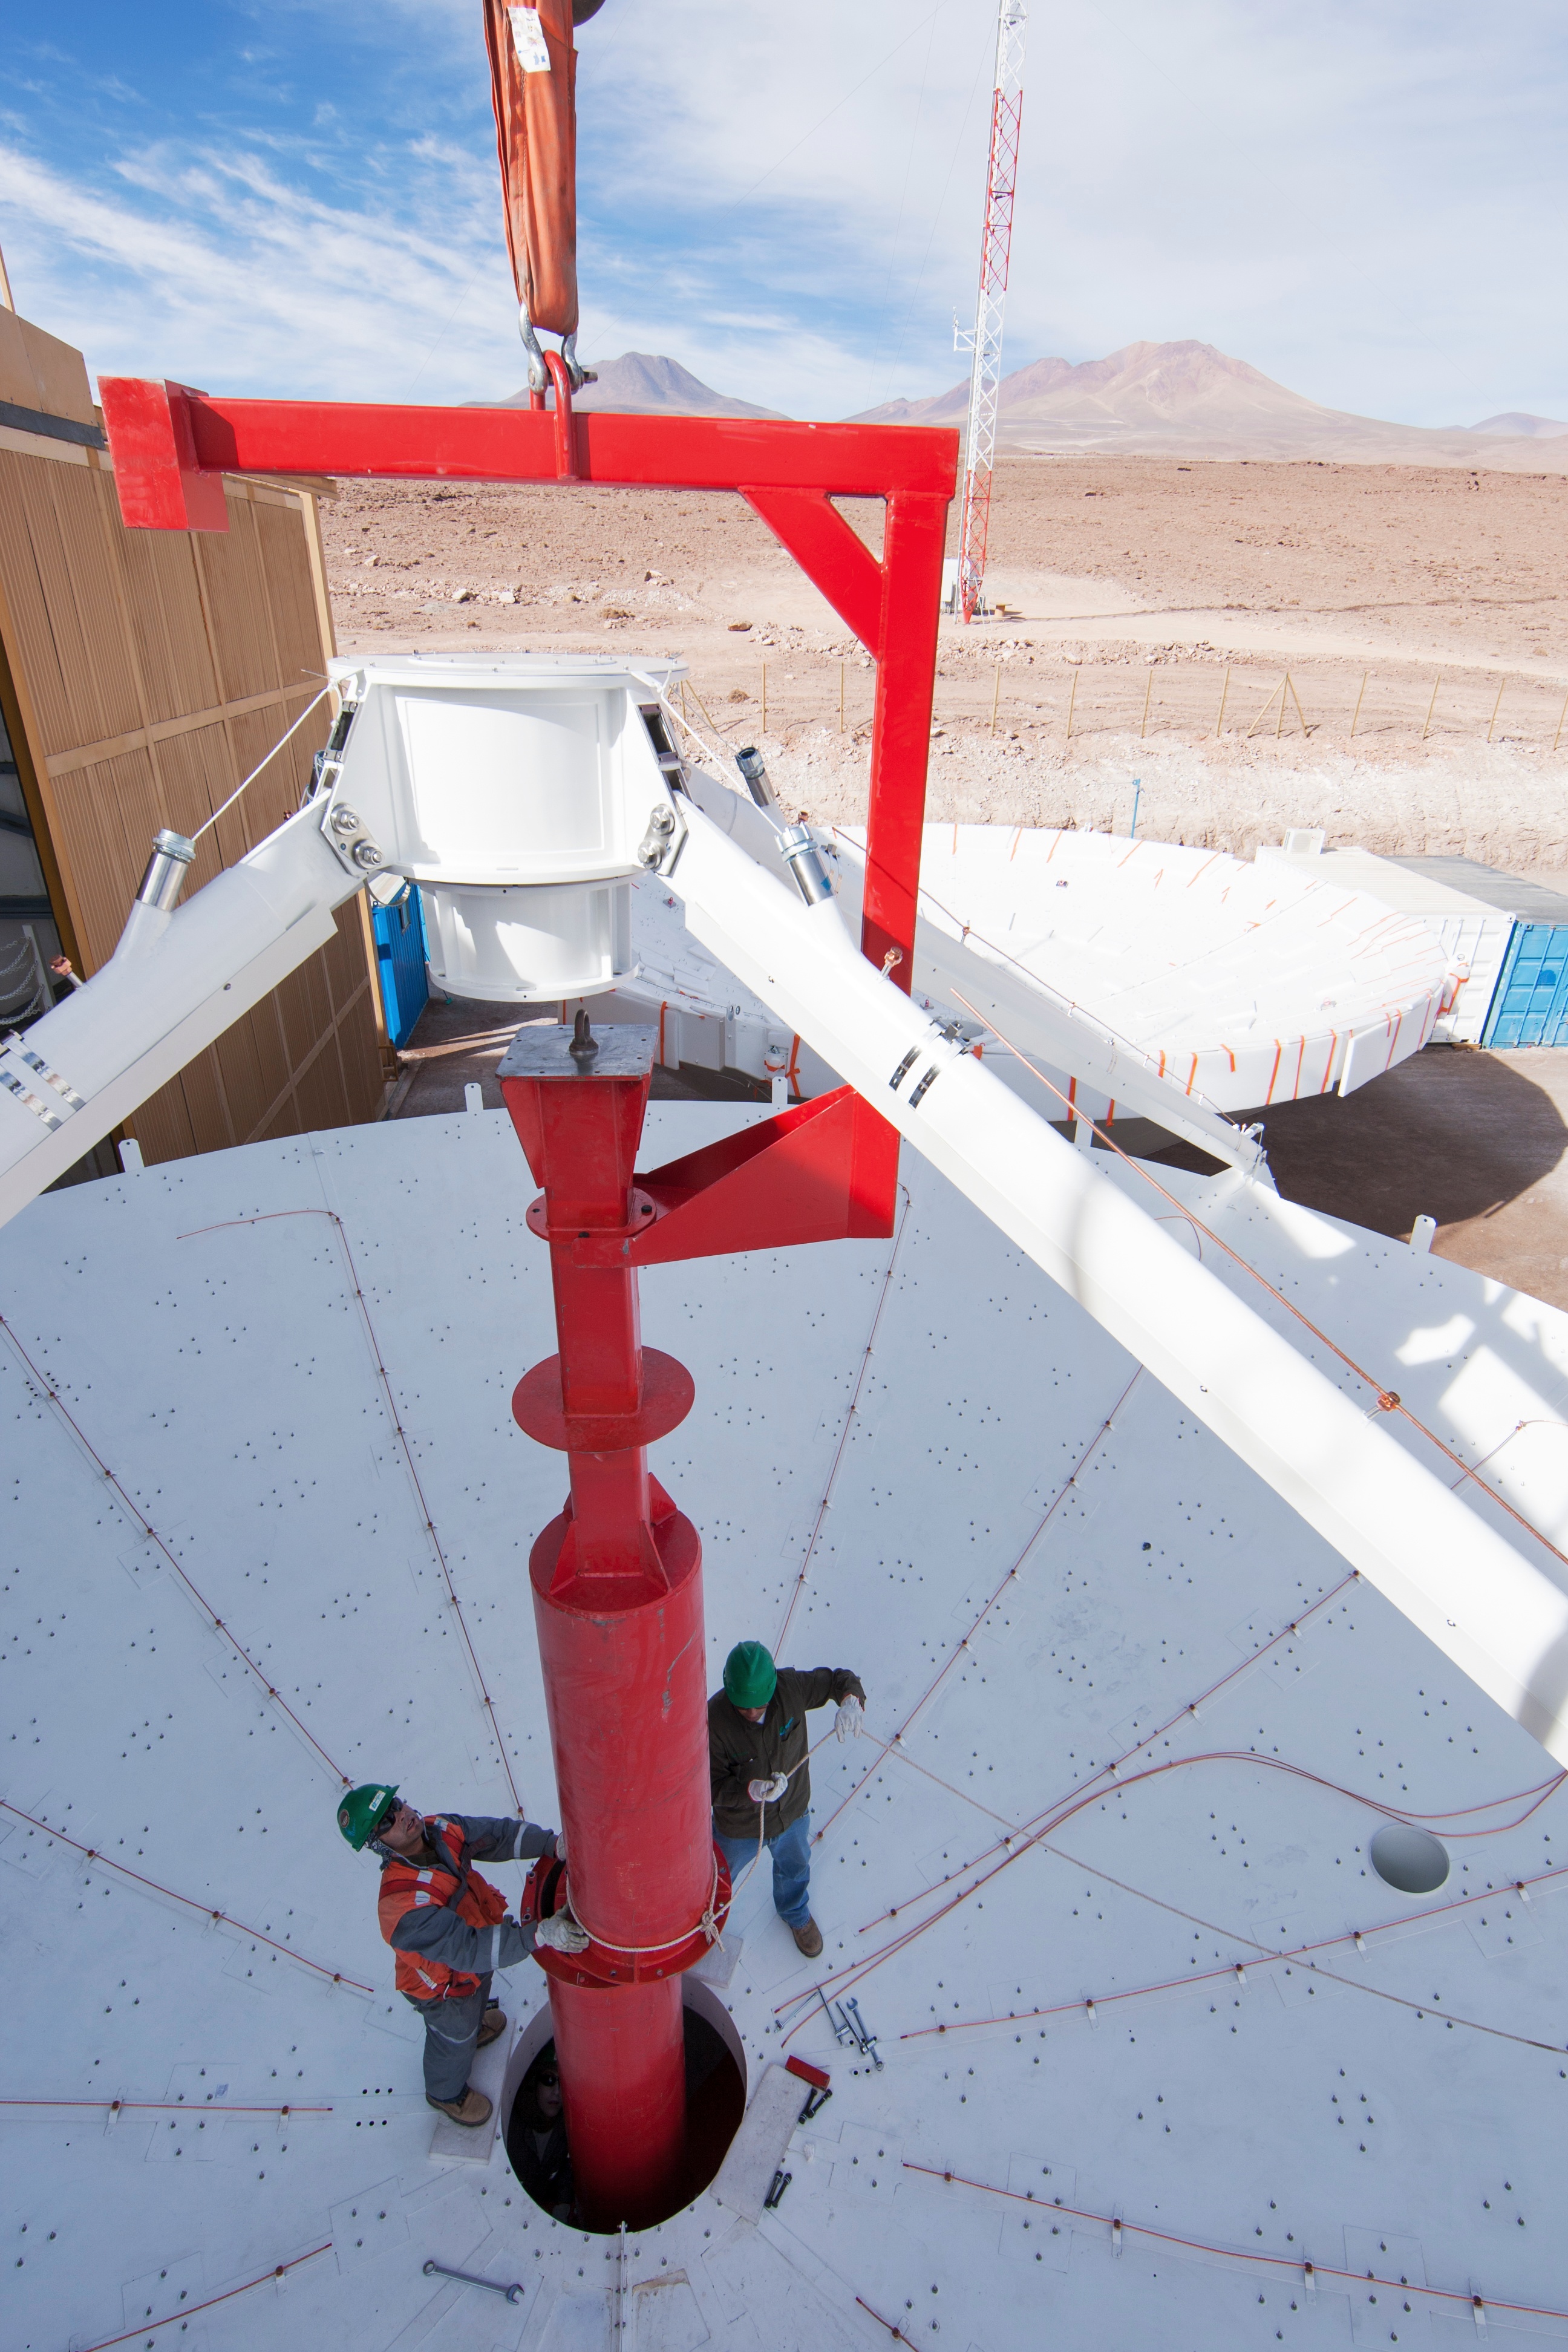

Assembly of a European antenna

Assembly of a European antenna.

Credit: ESO